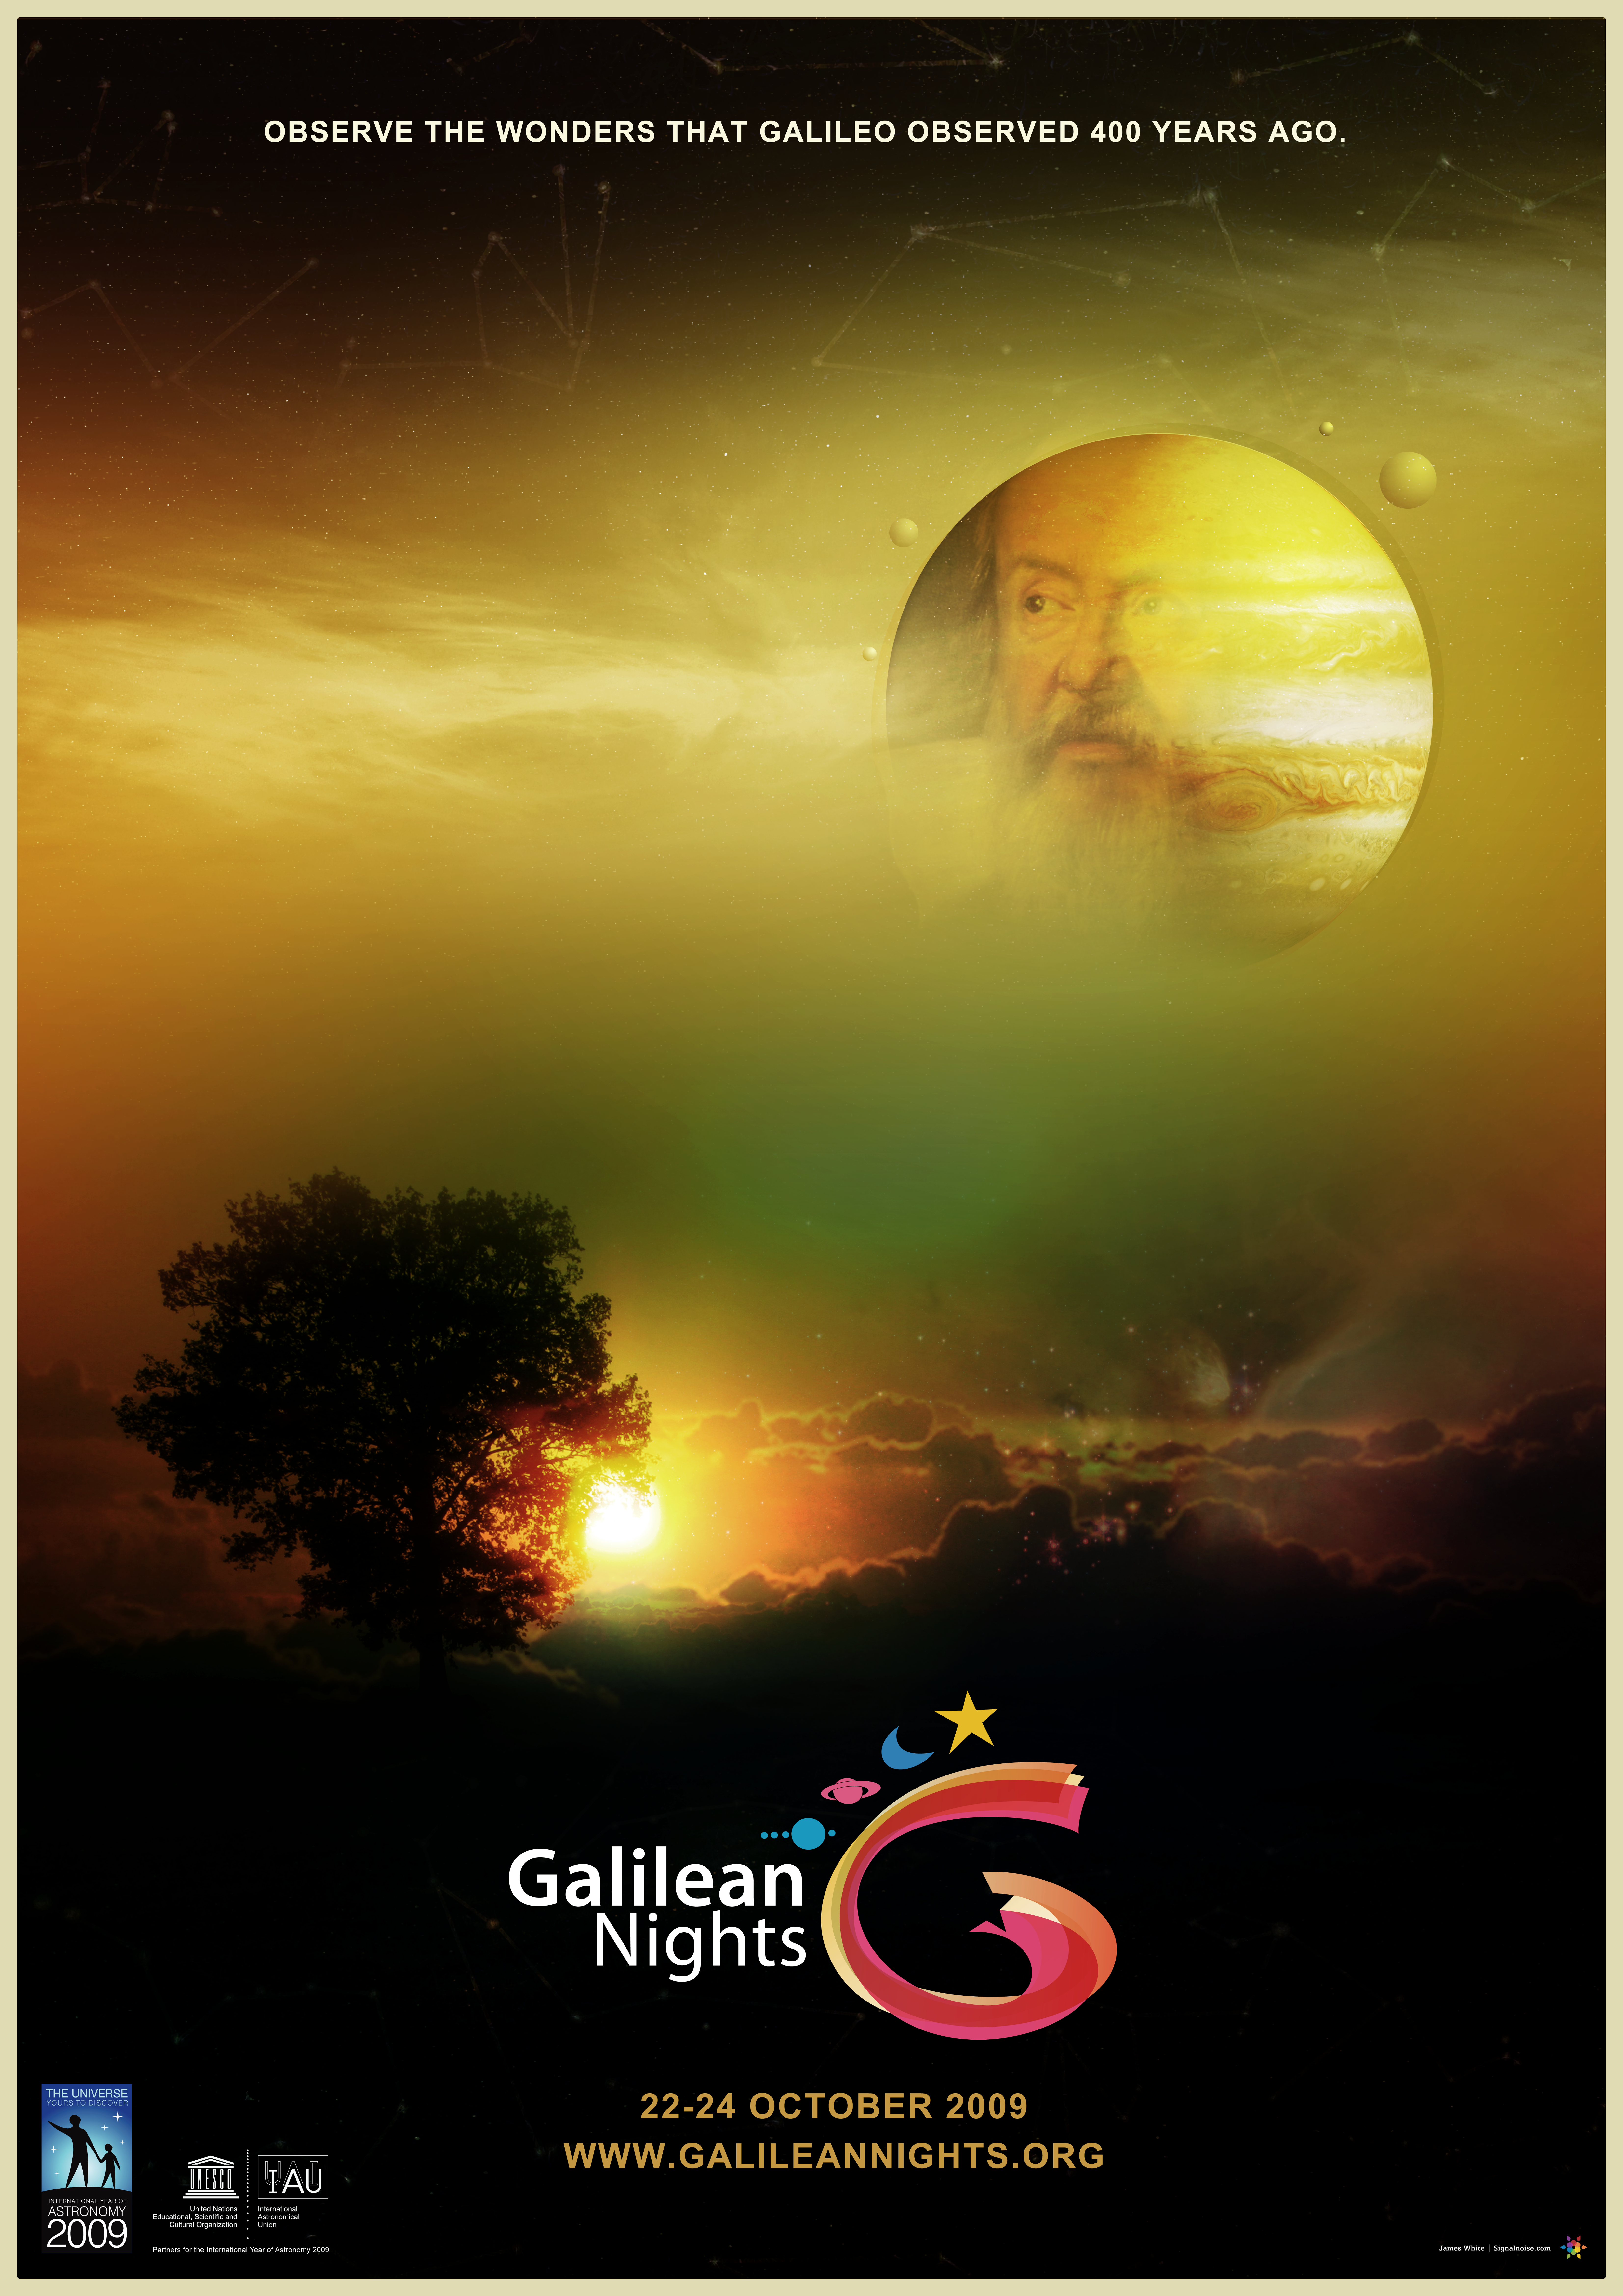

Galilean Nights Poster

Galilean Nights Poster.

Credit: IYA2009/J. White